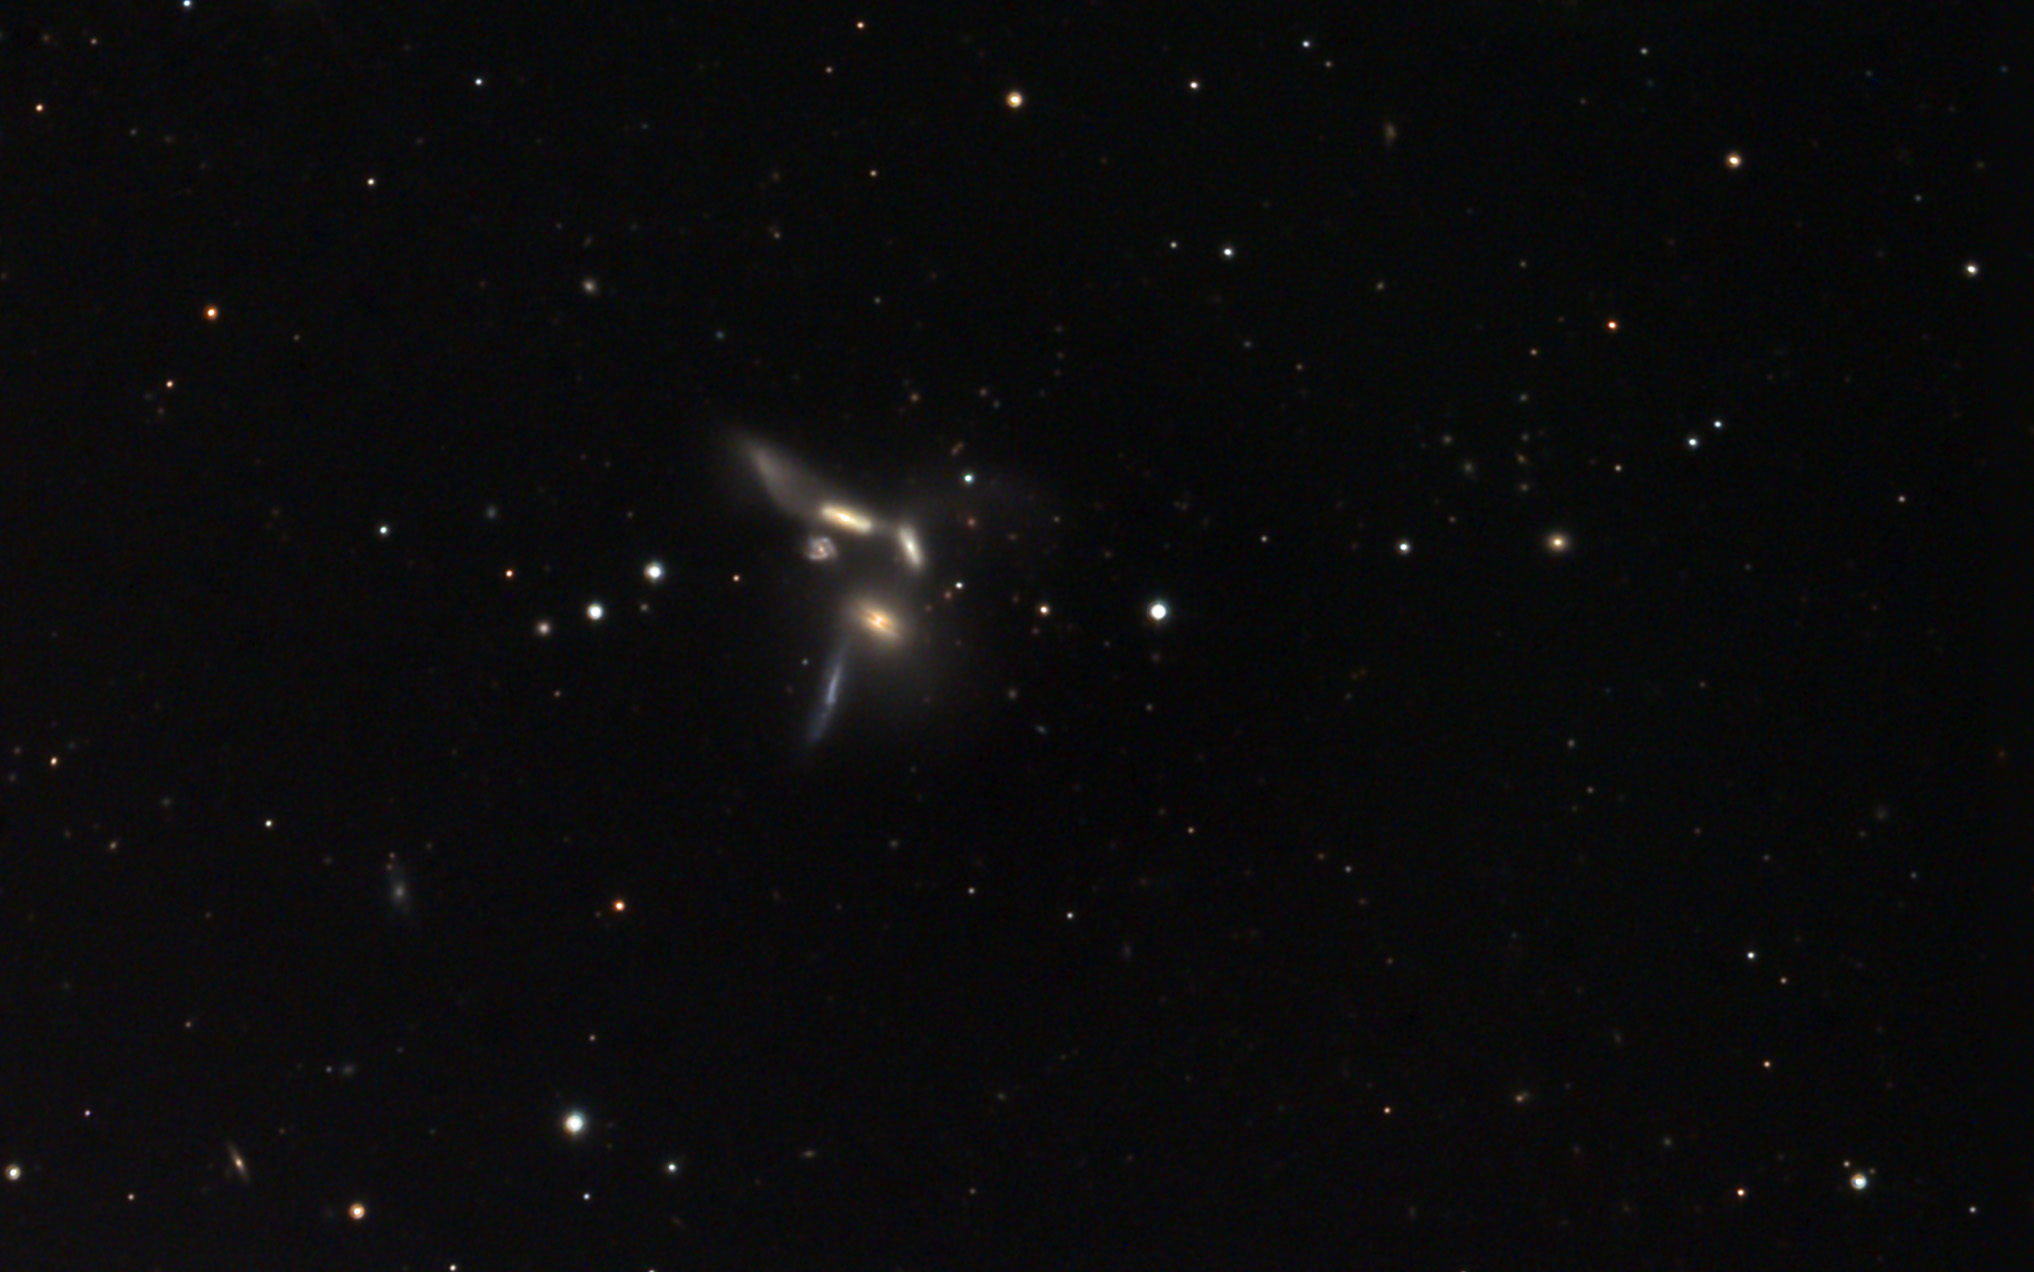

NGC 6027

This group of six galaxies has a controversial background that is similar to another famous group - Stephan's Quintet. In this example, five of the six galaxies show recessional velocities (redshifts) that are approximately equivalent. However the small spiral galaxy has a retreating velocity more than 4 times higher than the others. If these galaxies are truly bound gravitationally (at the same distance), it would be difficult to marry the conflict in velocity with distance. Please visit the NOAO gallery's description of NGC 6027 for a good explanation and labeled picture.This image is deep enough to adequately show the tidal tails of the interacting galaxies. Note that galaxies seen through this material are significantly reddened.

This image was taken as part of Advanced Observing Program (AOP) program at Kitt Peak Visitor Center during 2014.

Credit: KPNO/NOIRLab/NSF/AURA/ Doug Matthews/Adam Block